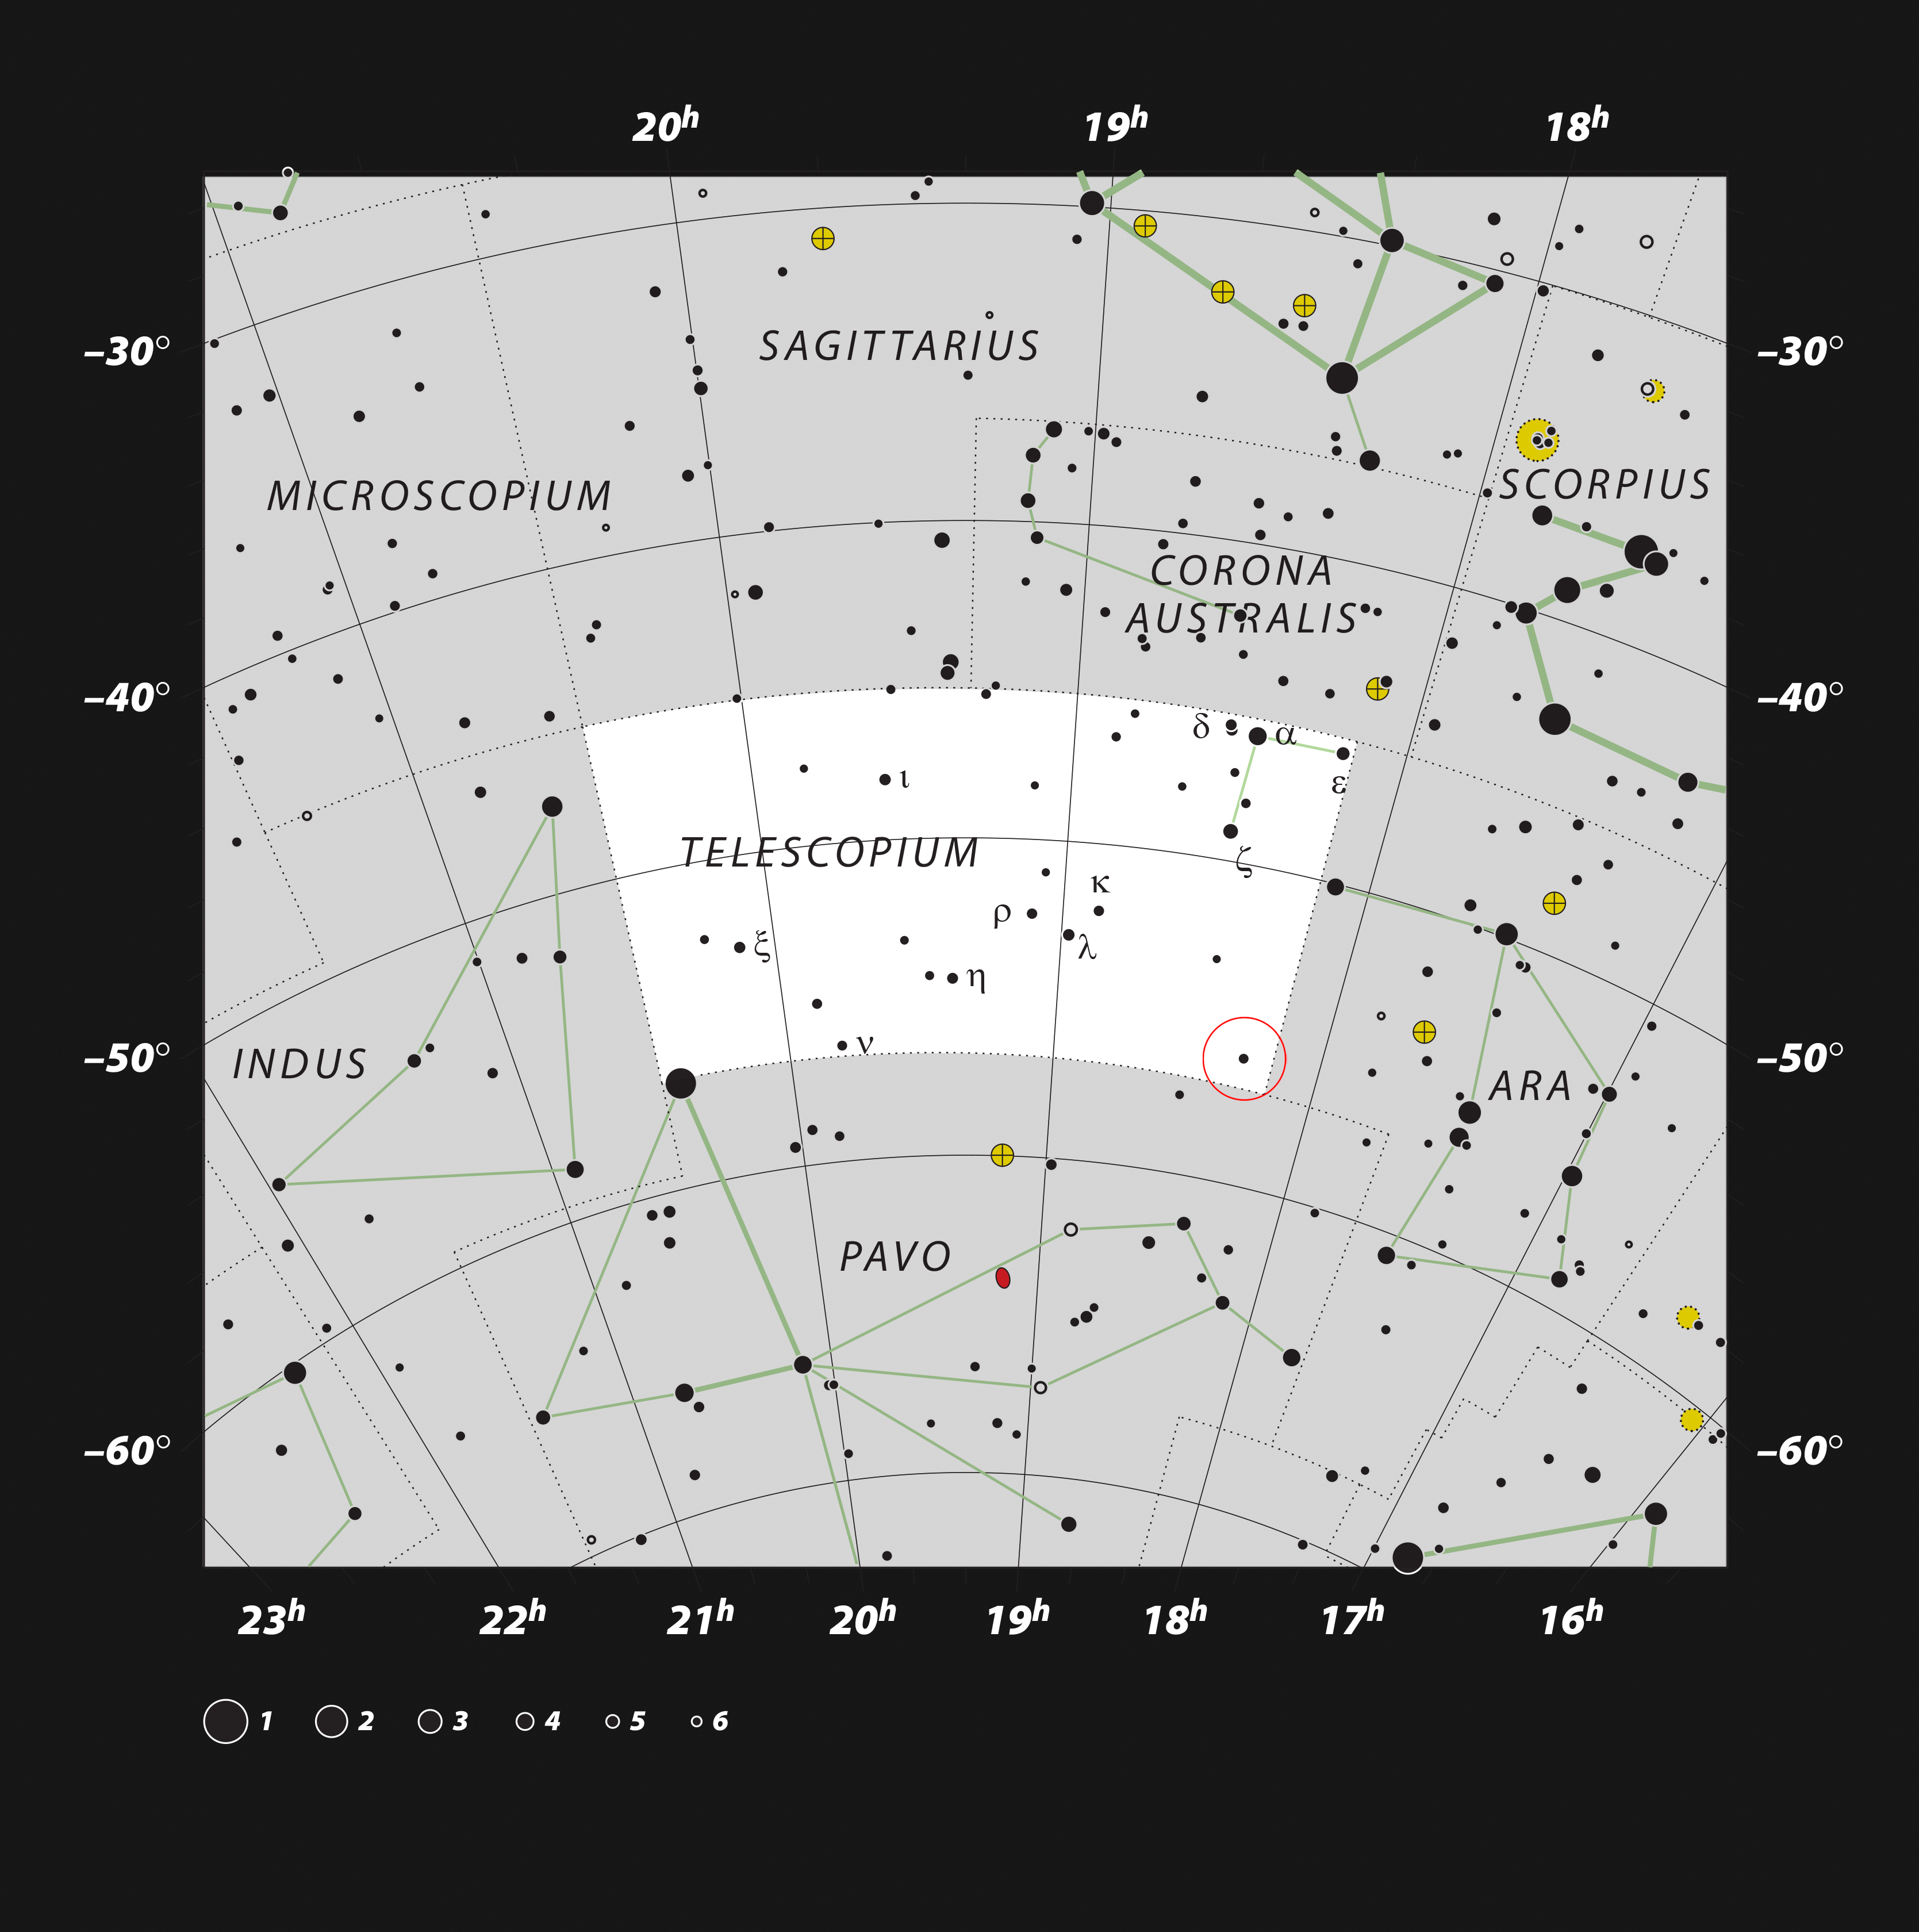

Location of the HR 6819 in the constellation of Telescopium

This chart shows the location of HR 6819 in the constellation of Telescopium. This map shows most of the stars visible to the unaided eye under good conditions and the system itself is marked with a red circle. The two stars in HR 6819 can be viewed from the southern hemisphere on a dark, clear night without binoculars or a telescope.

Credit: ESO, IAU and Sky & Telescope